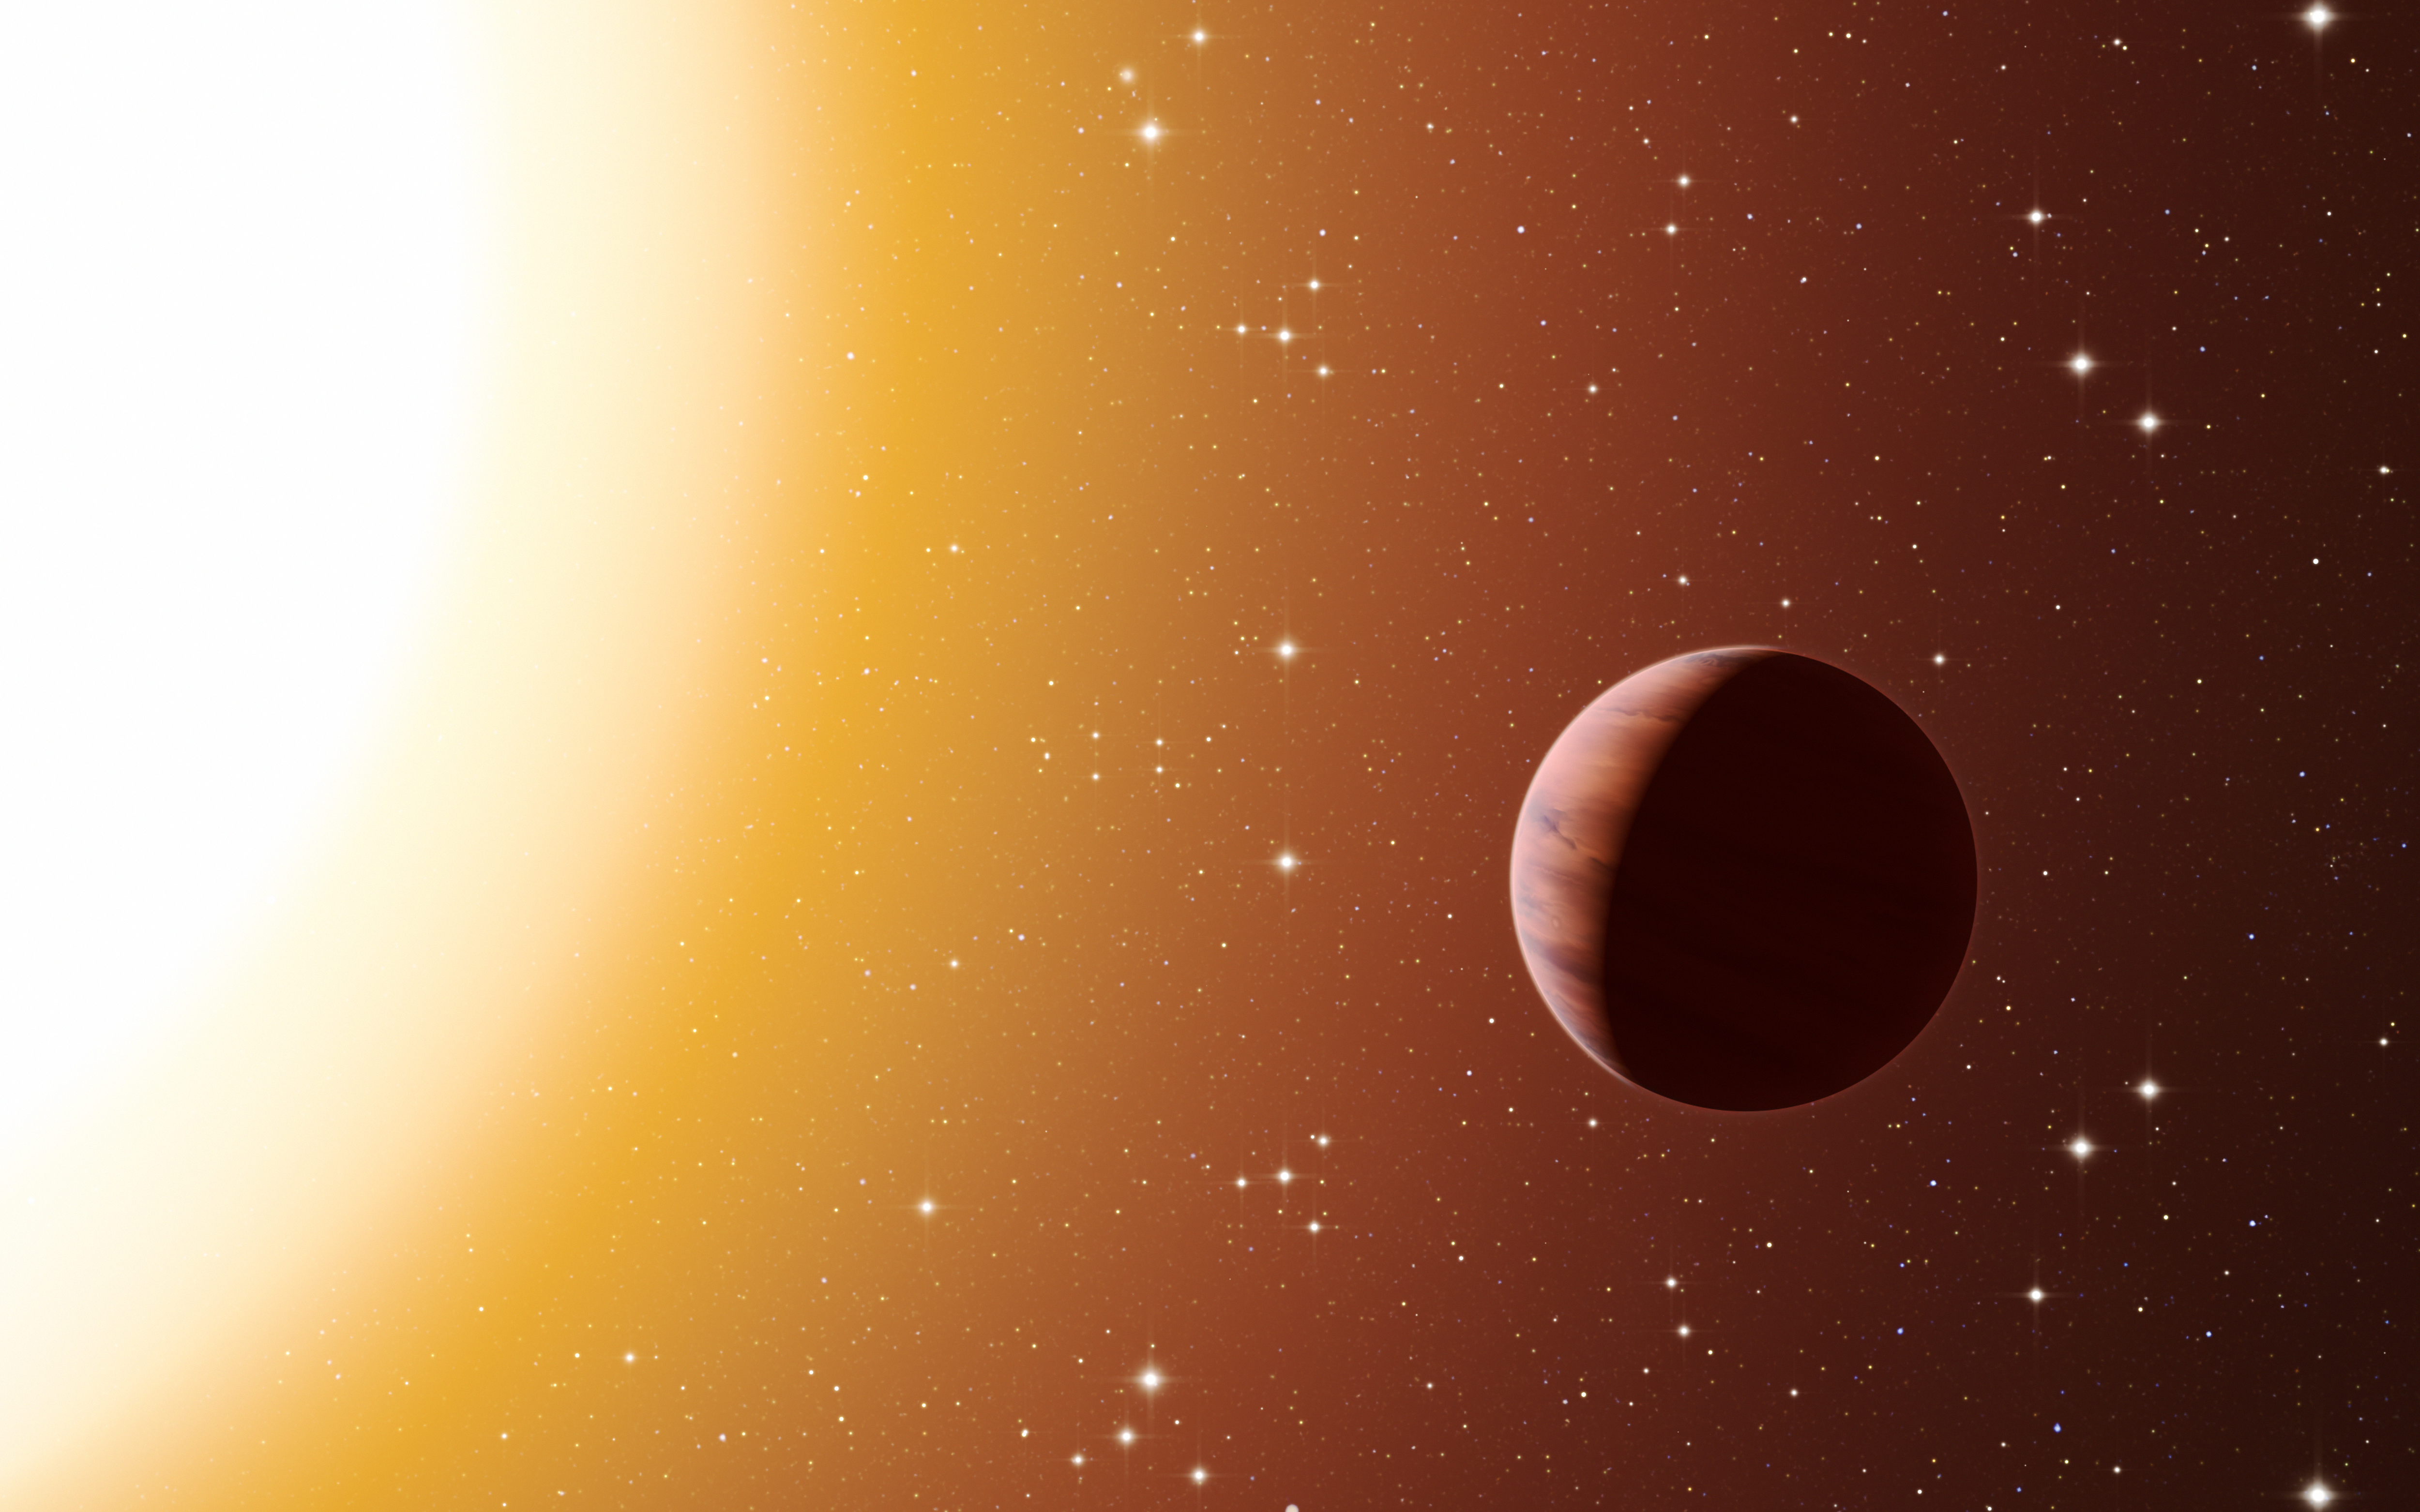

Artist’s impression of a hot Jupiter exoplanet in the star cluster Messier 67

This artist’s impression shows a hot Jupiter planet orbiting close to one of the stars in the rich old star cluster Messier 67, in the constellation of Cancer (The Crab). Astronomers have found far more planets like this in the cluster than expected. This surprise result was obtained using a number of telescopes and instruments, among them the HARPS spectrograph at ESO’s La Silla Observatory in Chile. The denser environment in a cluster will cause more frequent interactions between planets and nearby stars, which may explain the excess of hot Jupiters.

Credit: ESO/L. Calçada